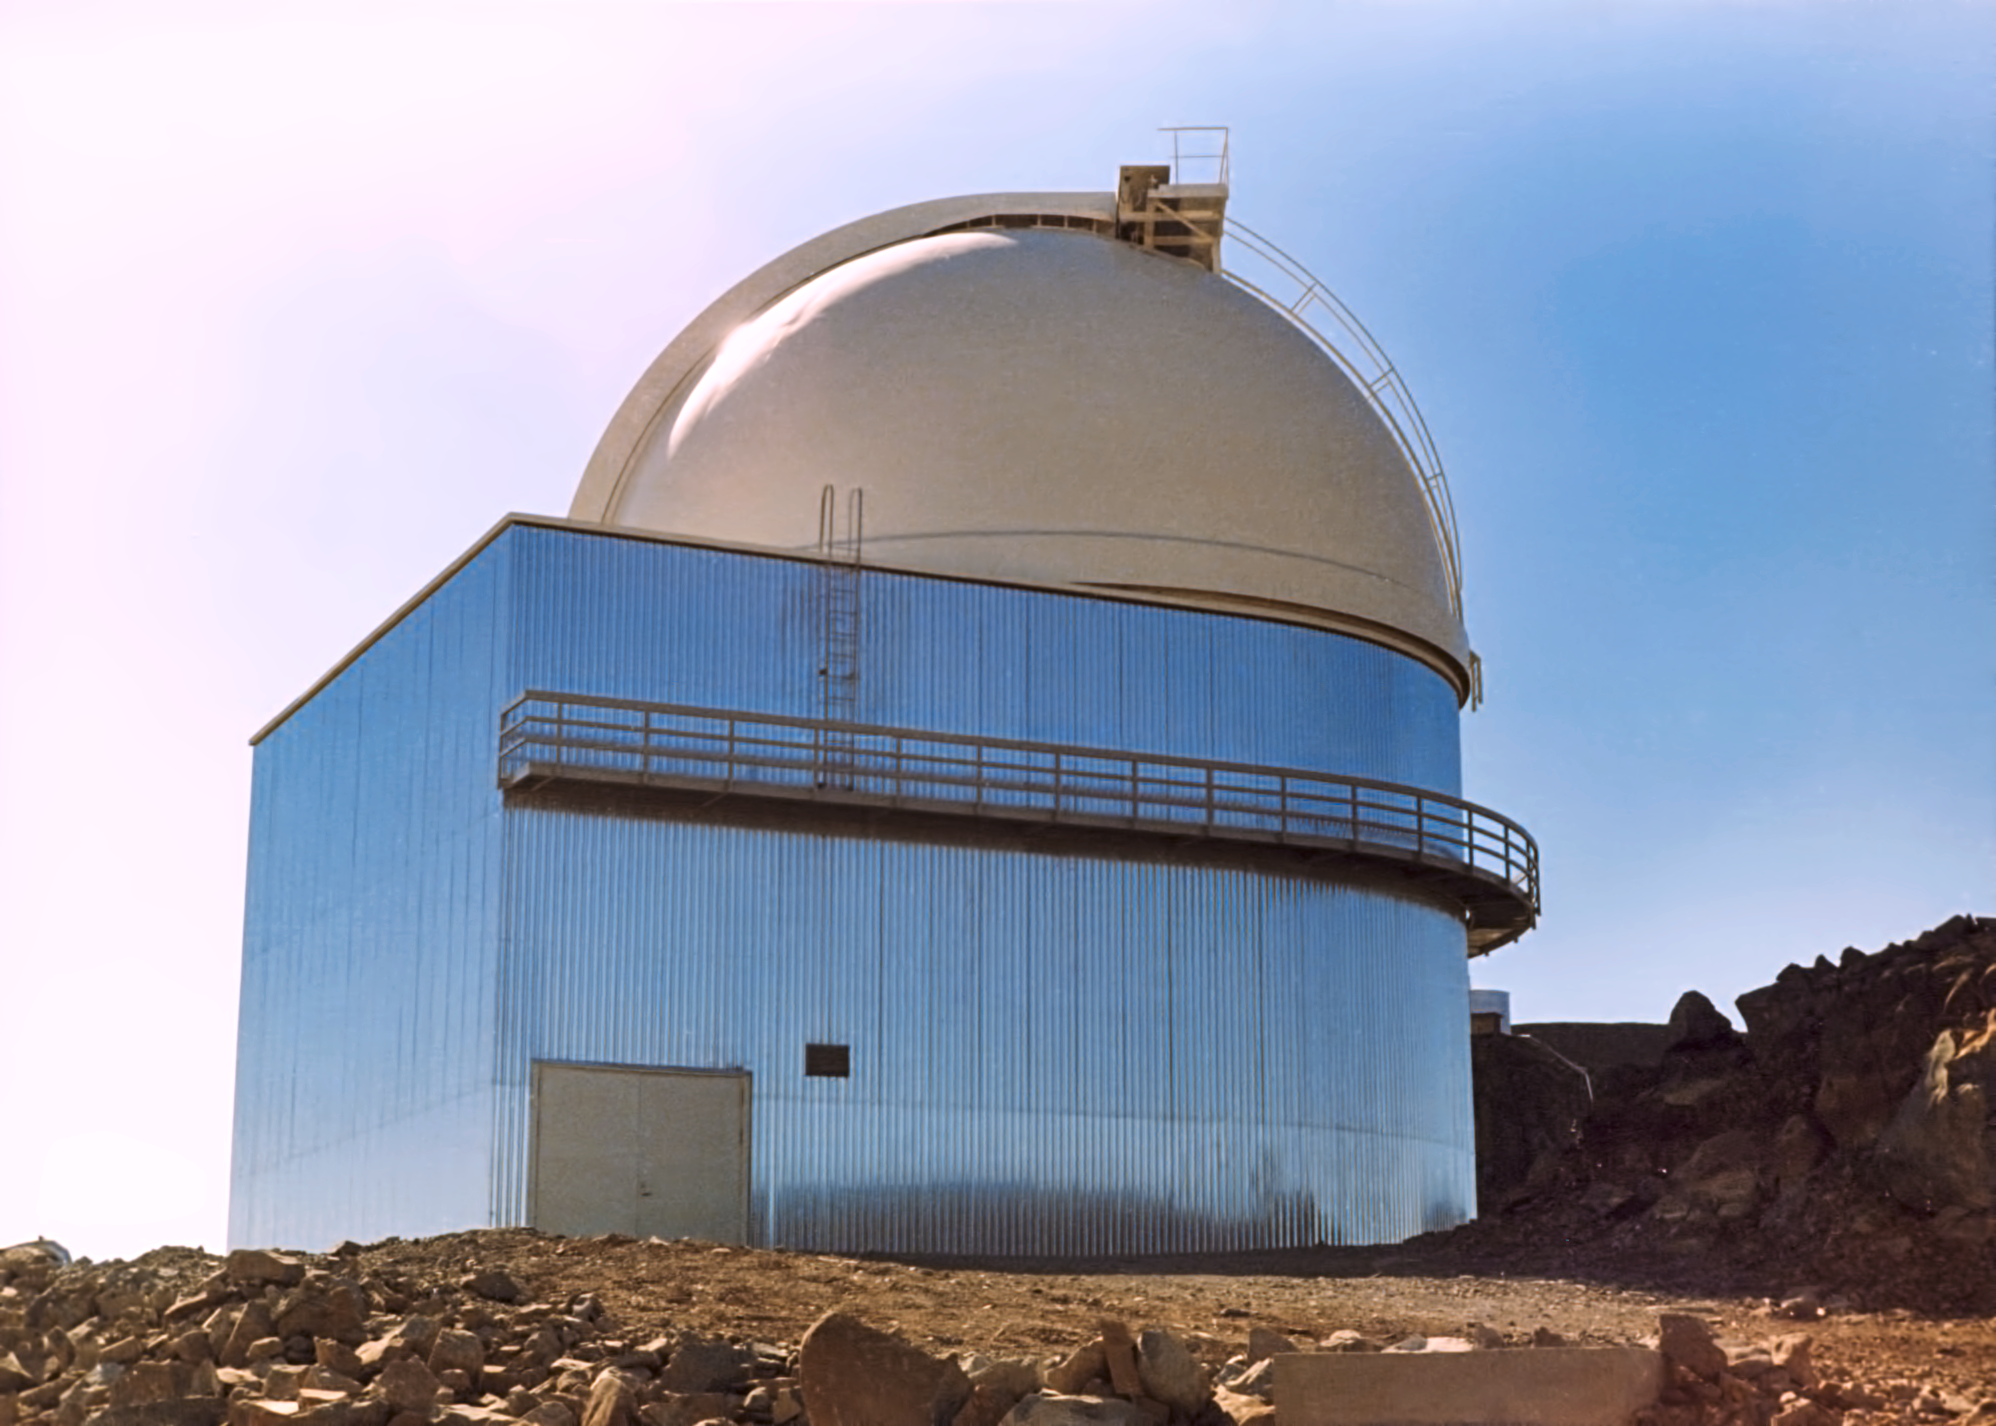

The ESO 1-metre telescope

The ESO 1-metre telescope on La Silla, around the year 1975. This telescope is dedicated to photometric observations, and was also used for the Deep Near Infrared Southern Skye (DENIS) survey.

Credit: ESO/Hochtief